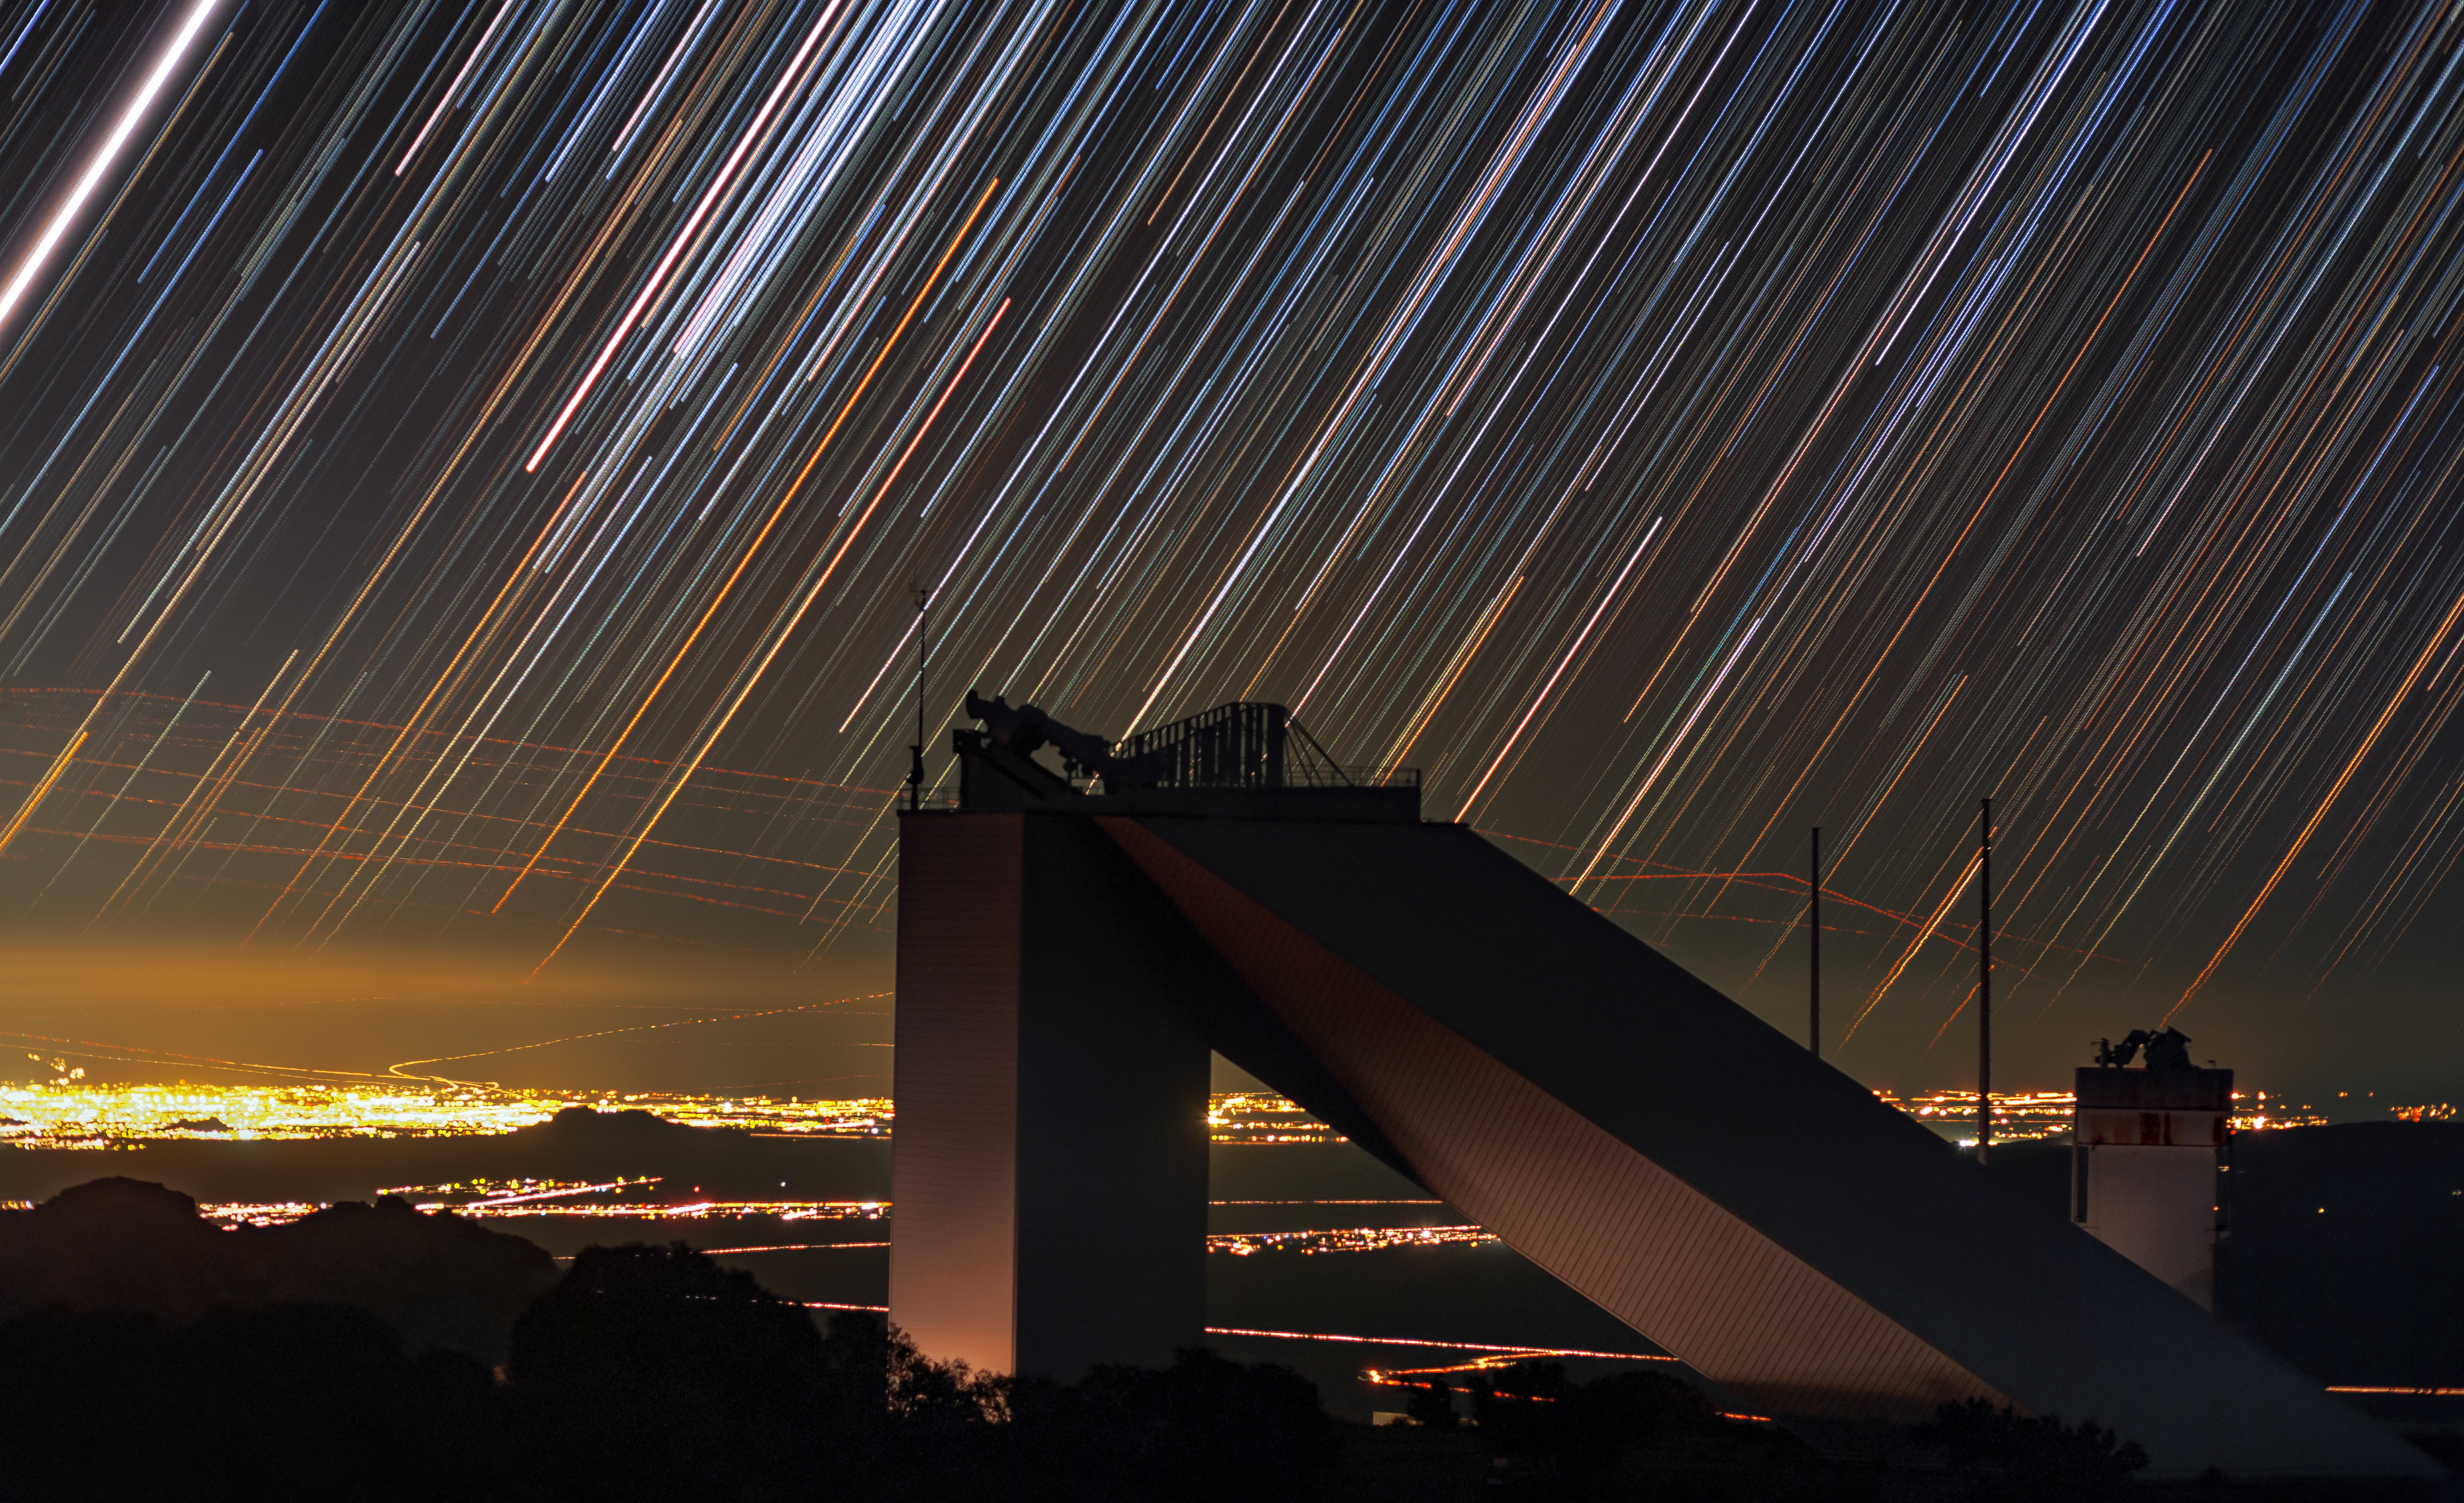

Keeping It Cool

This striking image centers on the decommissioned McMath-Pierce Solar Telescope, which is located at the Kitt Peak National Observatory (KPNO), a Program of NSF NOIRLab. The McMath-Pierce Solar Telescope saw first light in 1962, and continued operating for an impressive 55 years, until being decommissioned in 2017. For much of its life, it was the largest solar telescope on Earth. Observing the Sun might seem like a fairly straightforward task, given that one of the biggest challenges that astronomers typically face is collecting sufficient light from the very distant stars, planets, and galaxies that they wish to observe. In astronomical terms the Sun is very close to Earth, and it is by far the brightest object in our Solar System, so collecting sufficient light is indeed far less of a challenge. However, sunlight brings something in abundance that starlight does not — heat. Cooling is an enormous challenge for solar telescopes. Heat from sunlight easily heats up the air within the telescope’s tunnel and distorts the final data collected by astronomers. But for the McMath-Pierce Solar Telescope, designers were able to use special paint, pipes with cooling liquid, and natural cooling effects of the underground to chill the bottom of the 61-meter (200-foot) optical path about 6 °C (11 °F) below the outside ambient temperature. Though decommissioned, the facility is being repurposed as the NOIRLab Windows on the Universe Center for Astronomy Outreach.

Credit: KPNO/NOIRLab/NSF/AURA/B. Tafreshi